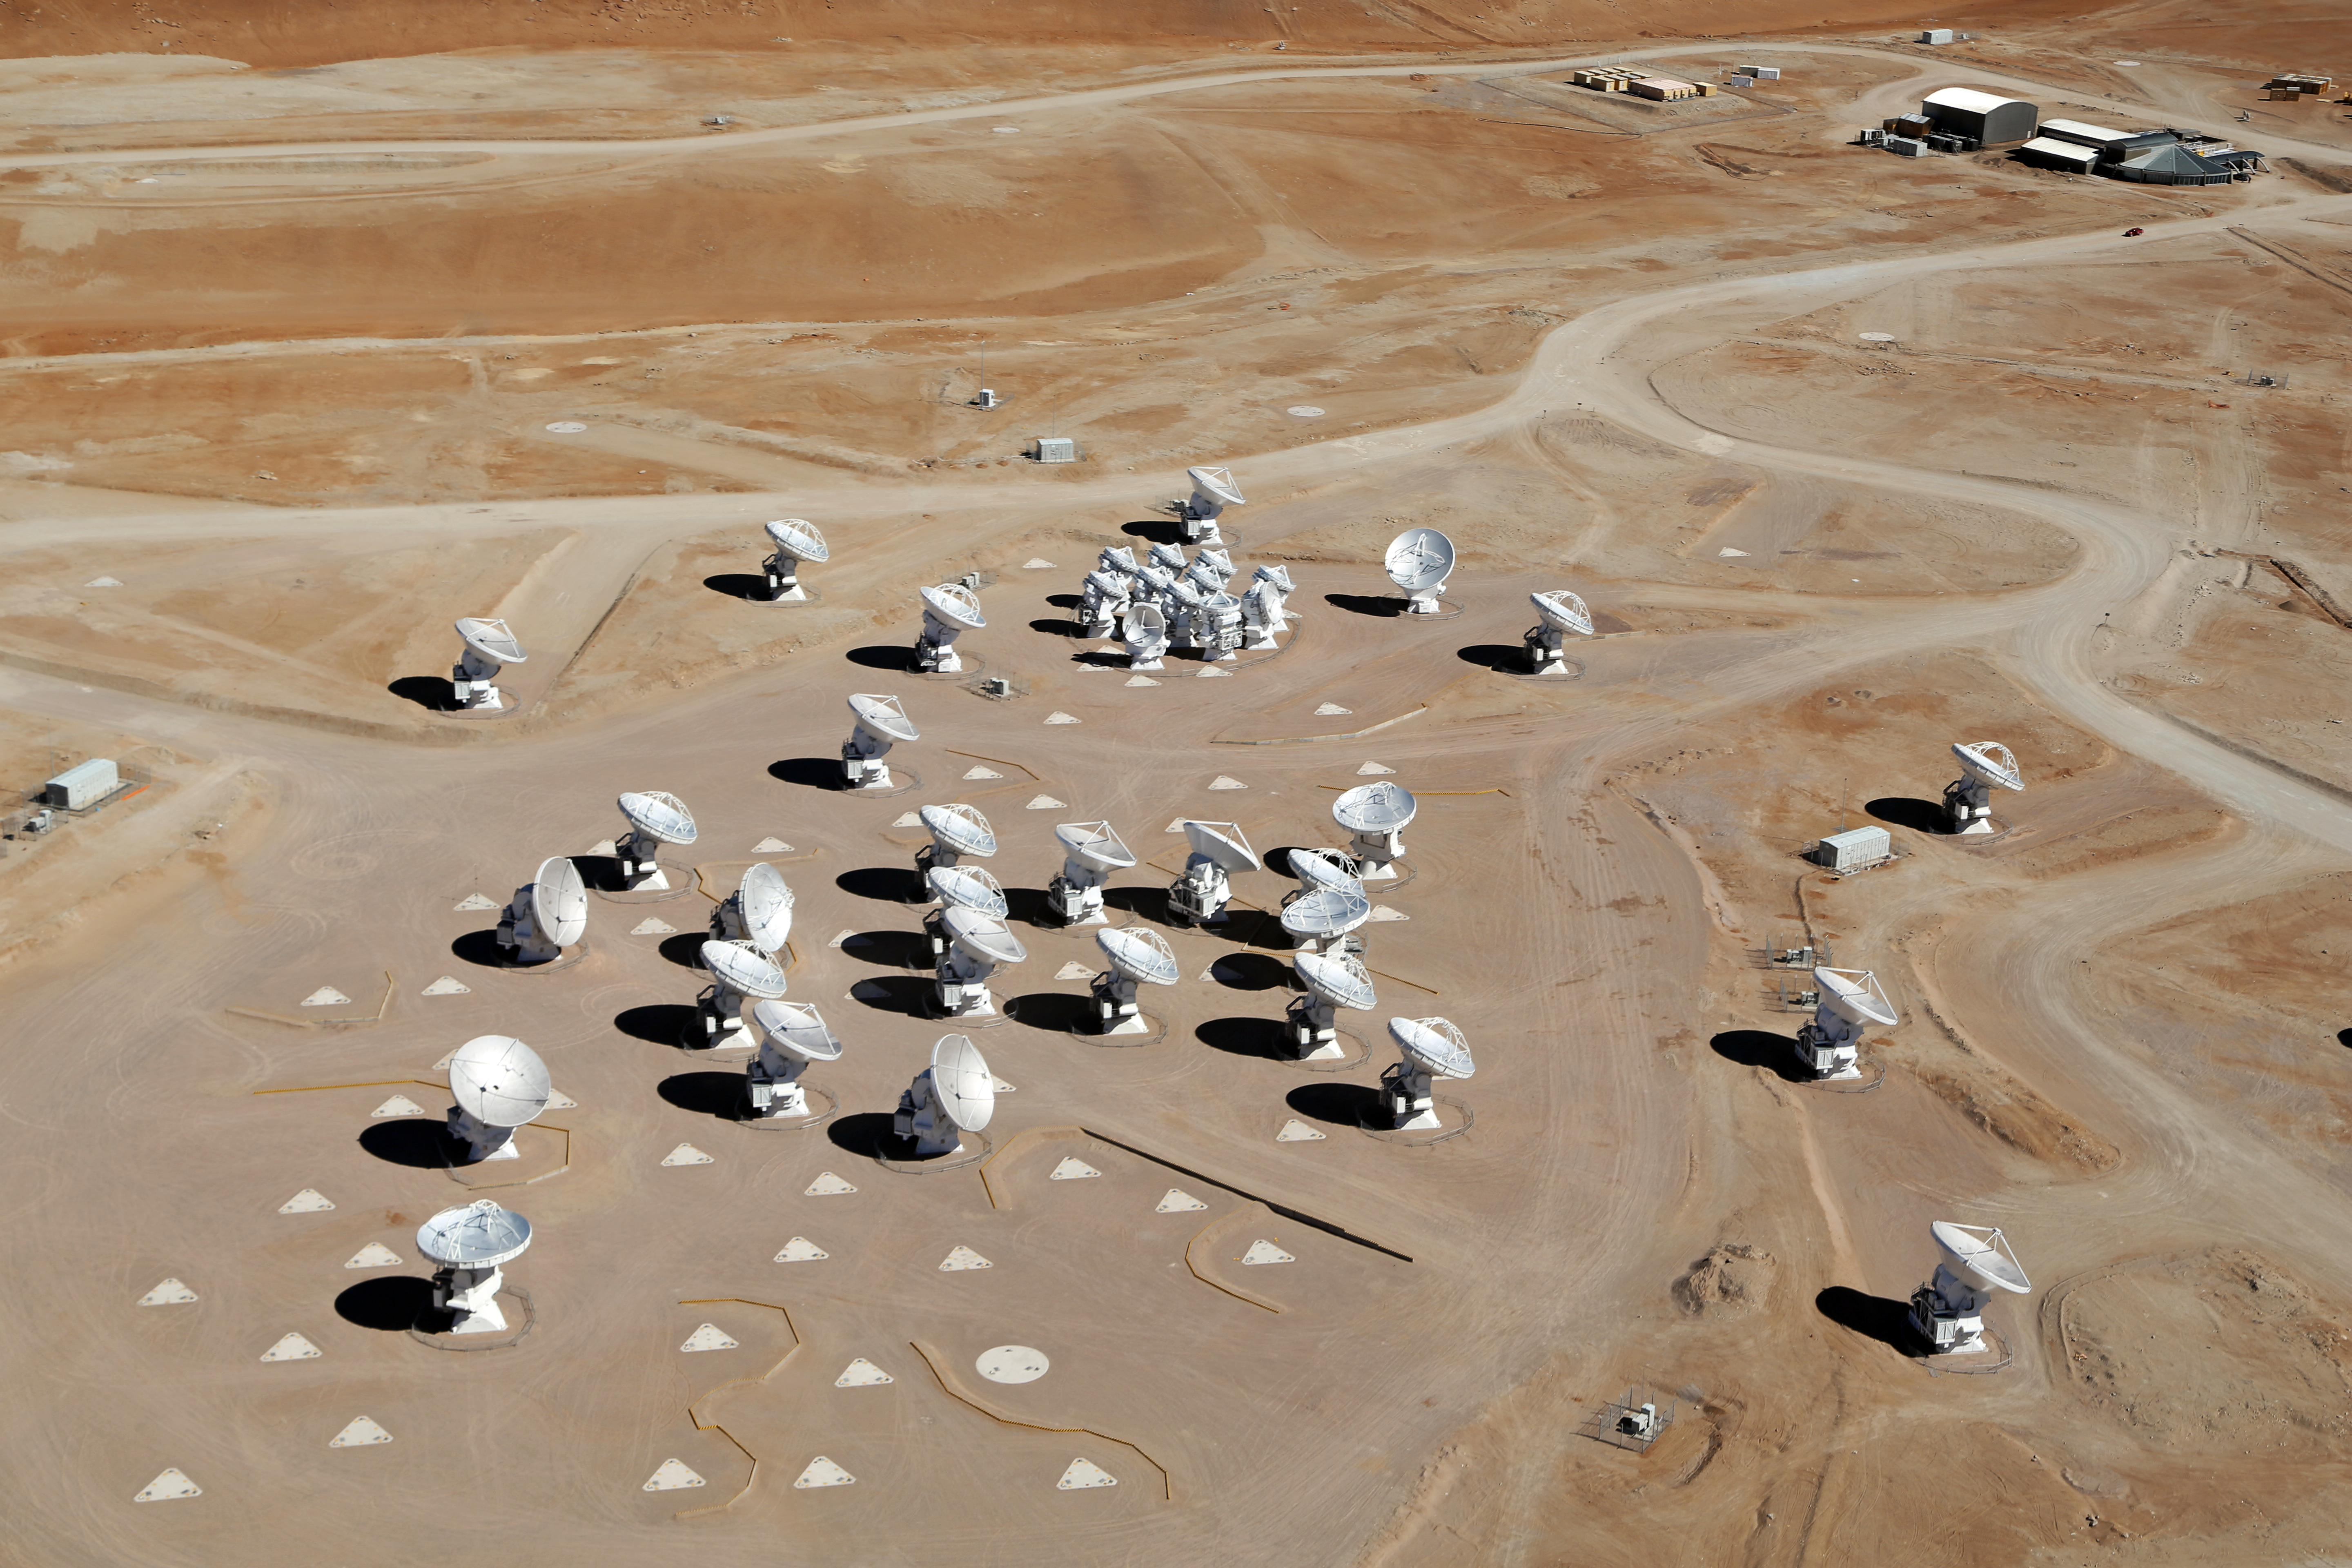

ALMA from the air

This picture of the ALMA array was taken from above ground by the Wings of Science project crew.

Credit: Clem & Adri Bacri-Normier (wingsforscience.com)/ESO